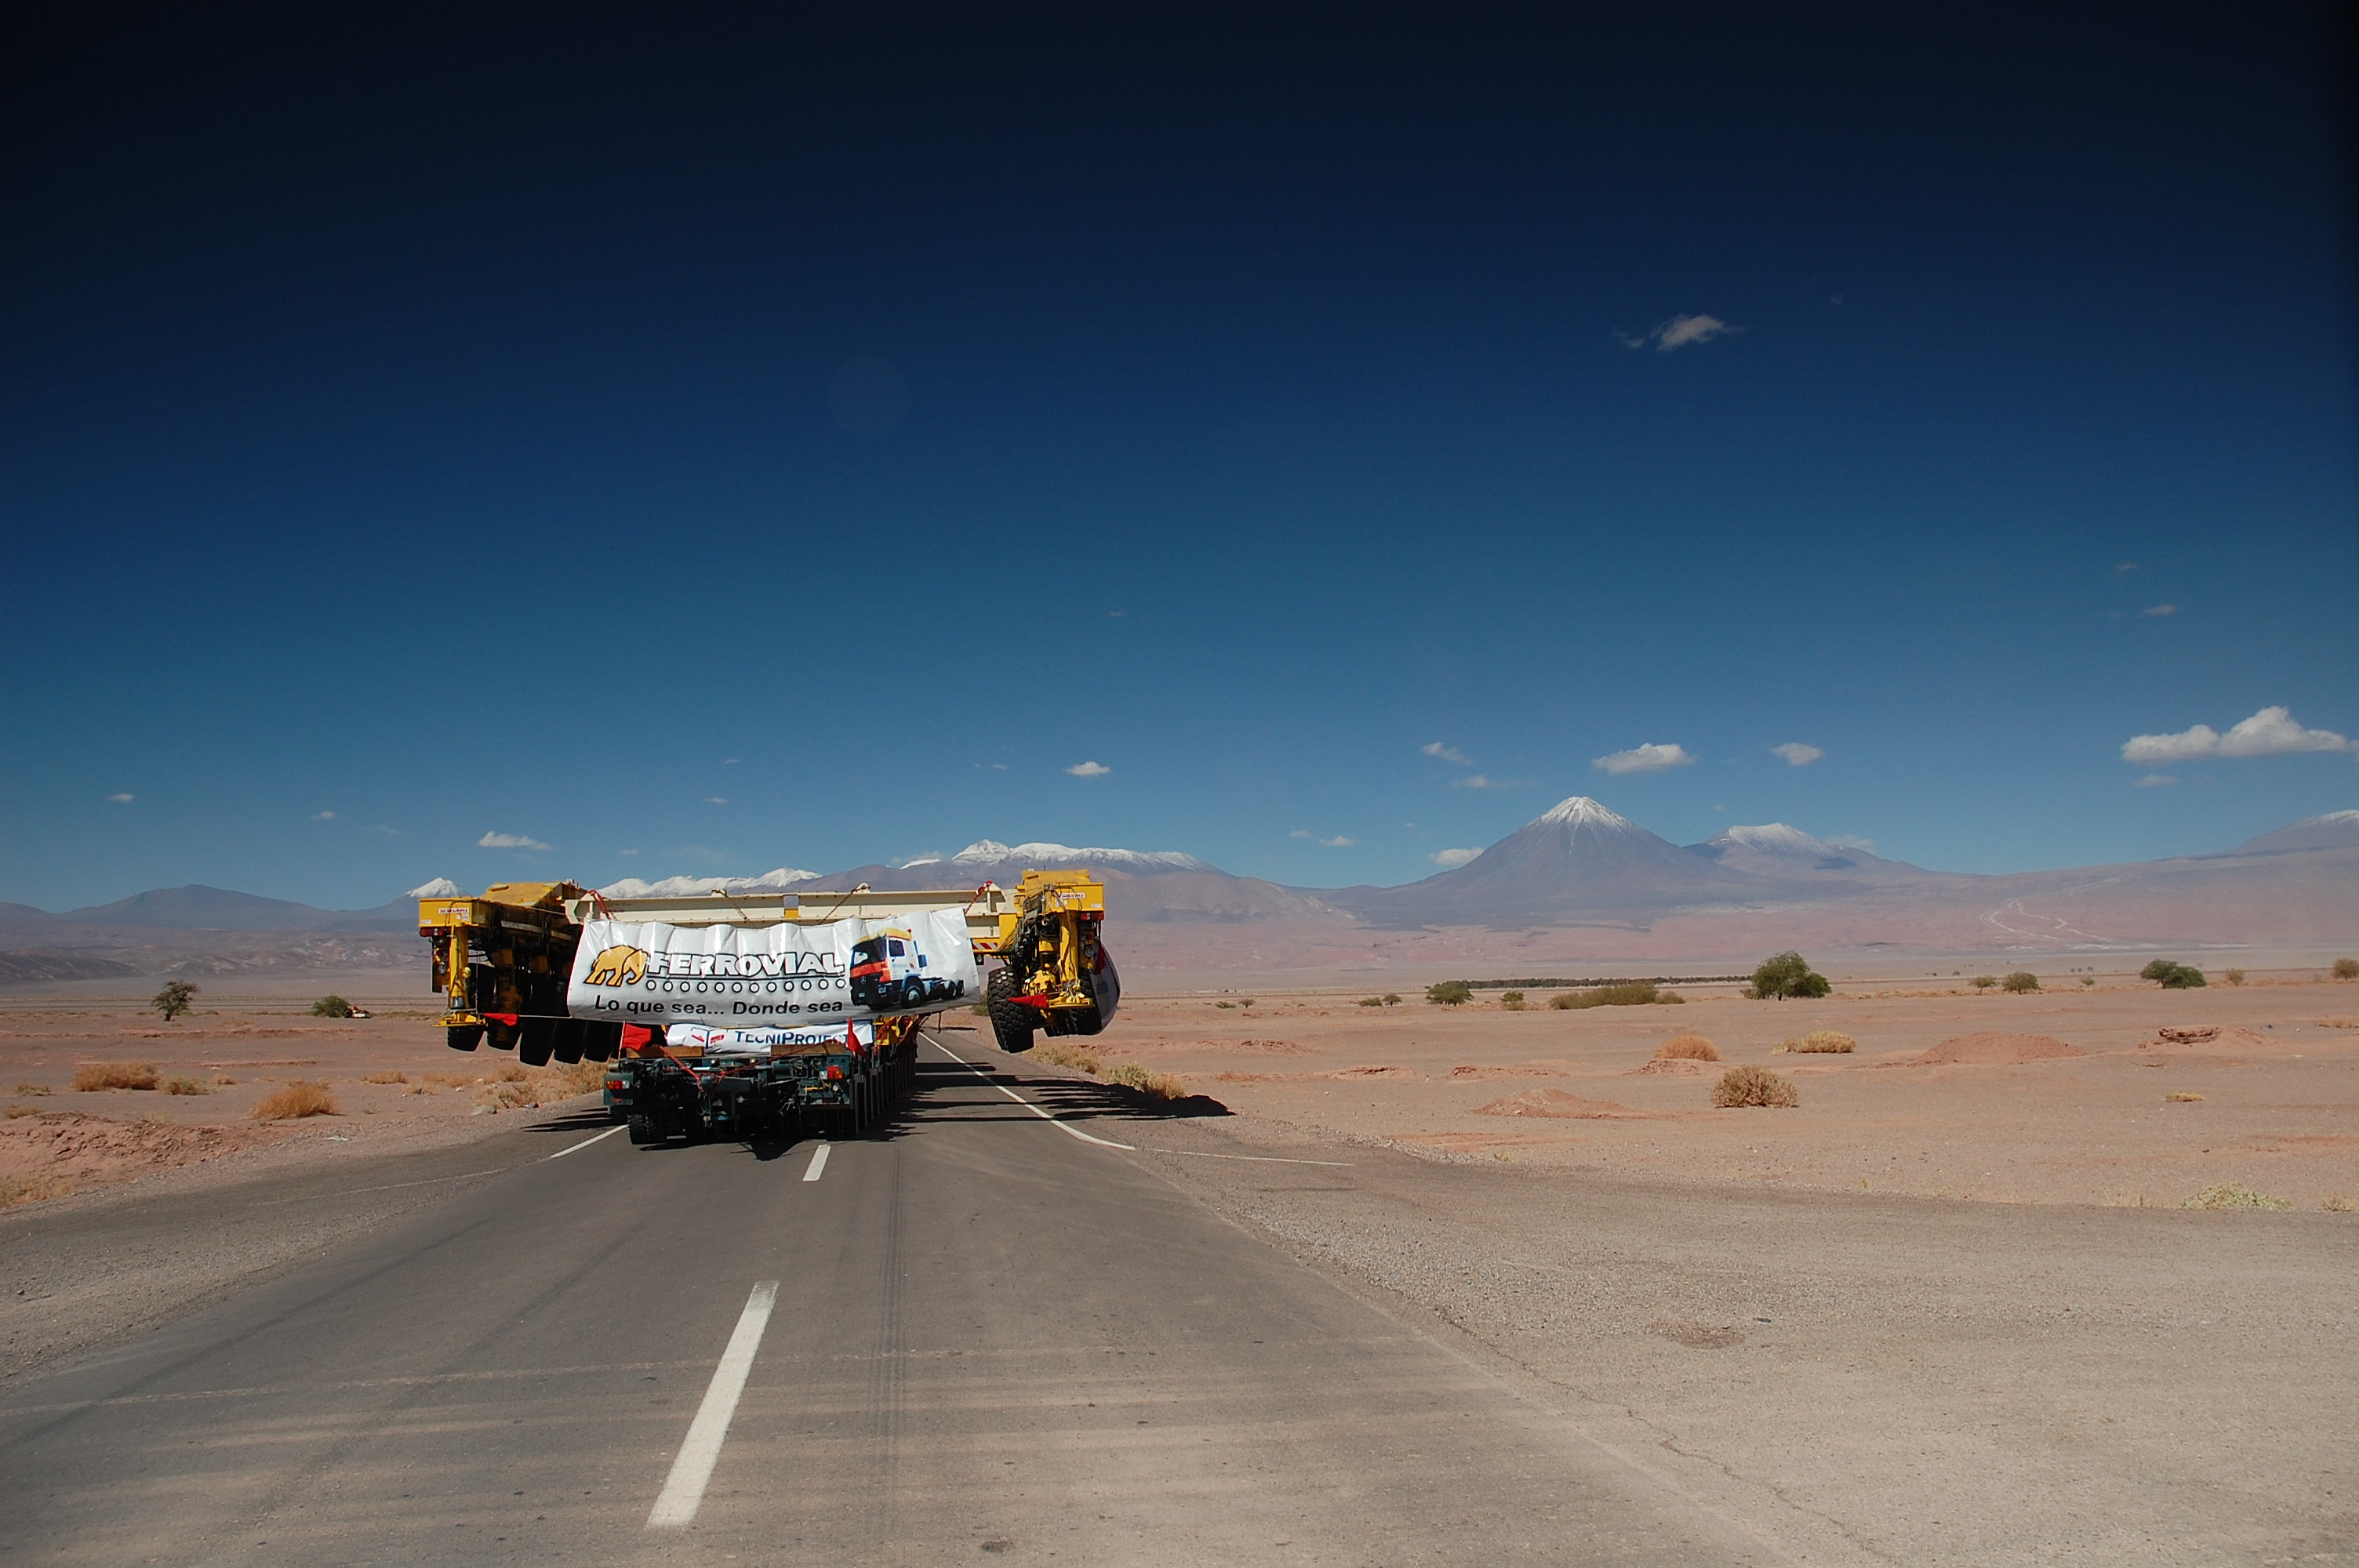

ALMA antenna transporters, Otto and Lore

On December 3 and 4 - 2007, the two ALMA antenna transporters, Otto and Lore, were being loaded onto a barge on the Neckar at Heilbronn harbour (Germany) to start their long journey to Chile. From there, they will travel to Antwerpen (Belgium) and then put onto a ship towards the port of Mejillones, in the north of Chile, to finally reach the ALMA base, close to San Pedro de Atacama. The ALMA antenna transporters are each 20 meter long, 10 meter wide and 6 meter high, and weigh 130 tonnes. They will be able to transport a 115-tonne antenna and set it down on a concrete pad within millimeters of a prescribed position. Image taken in December 2007.

Credit: ALMA (ESO/NAOJ/NRAO)